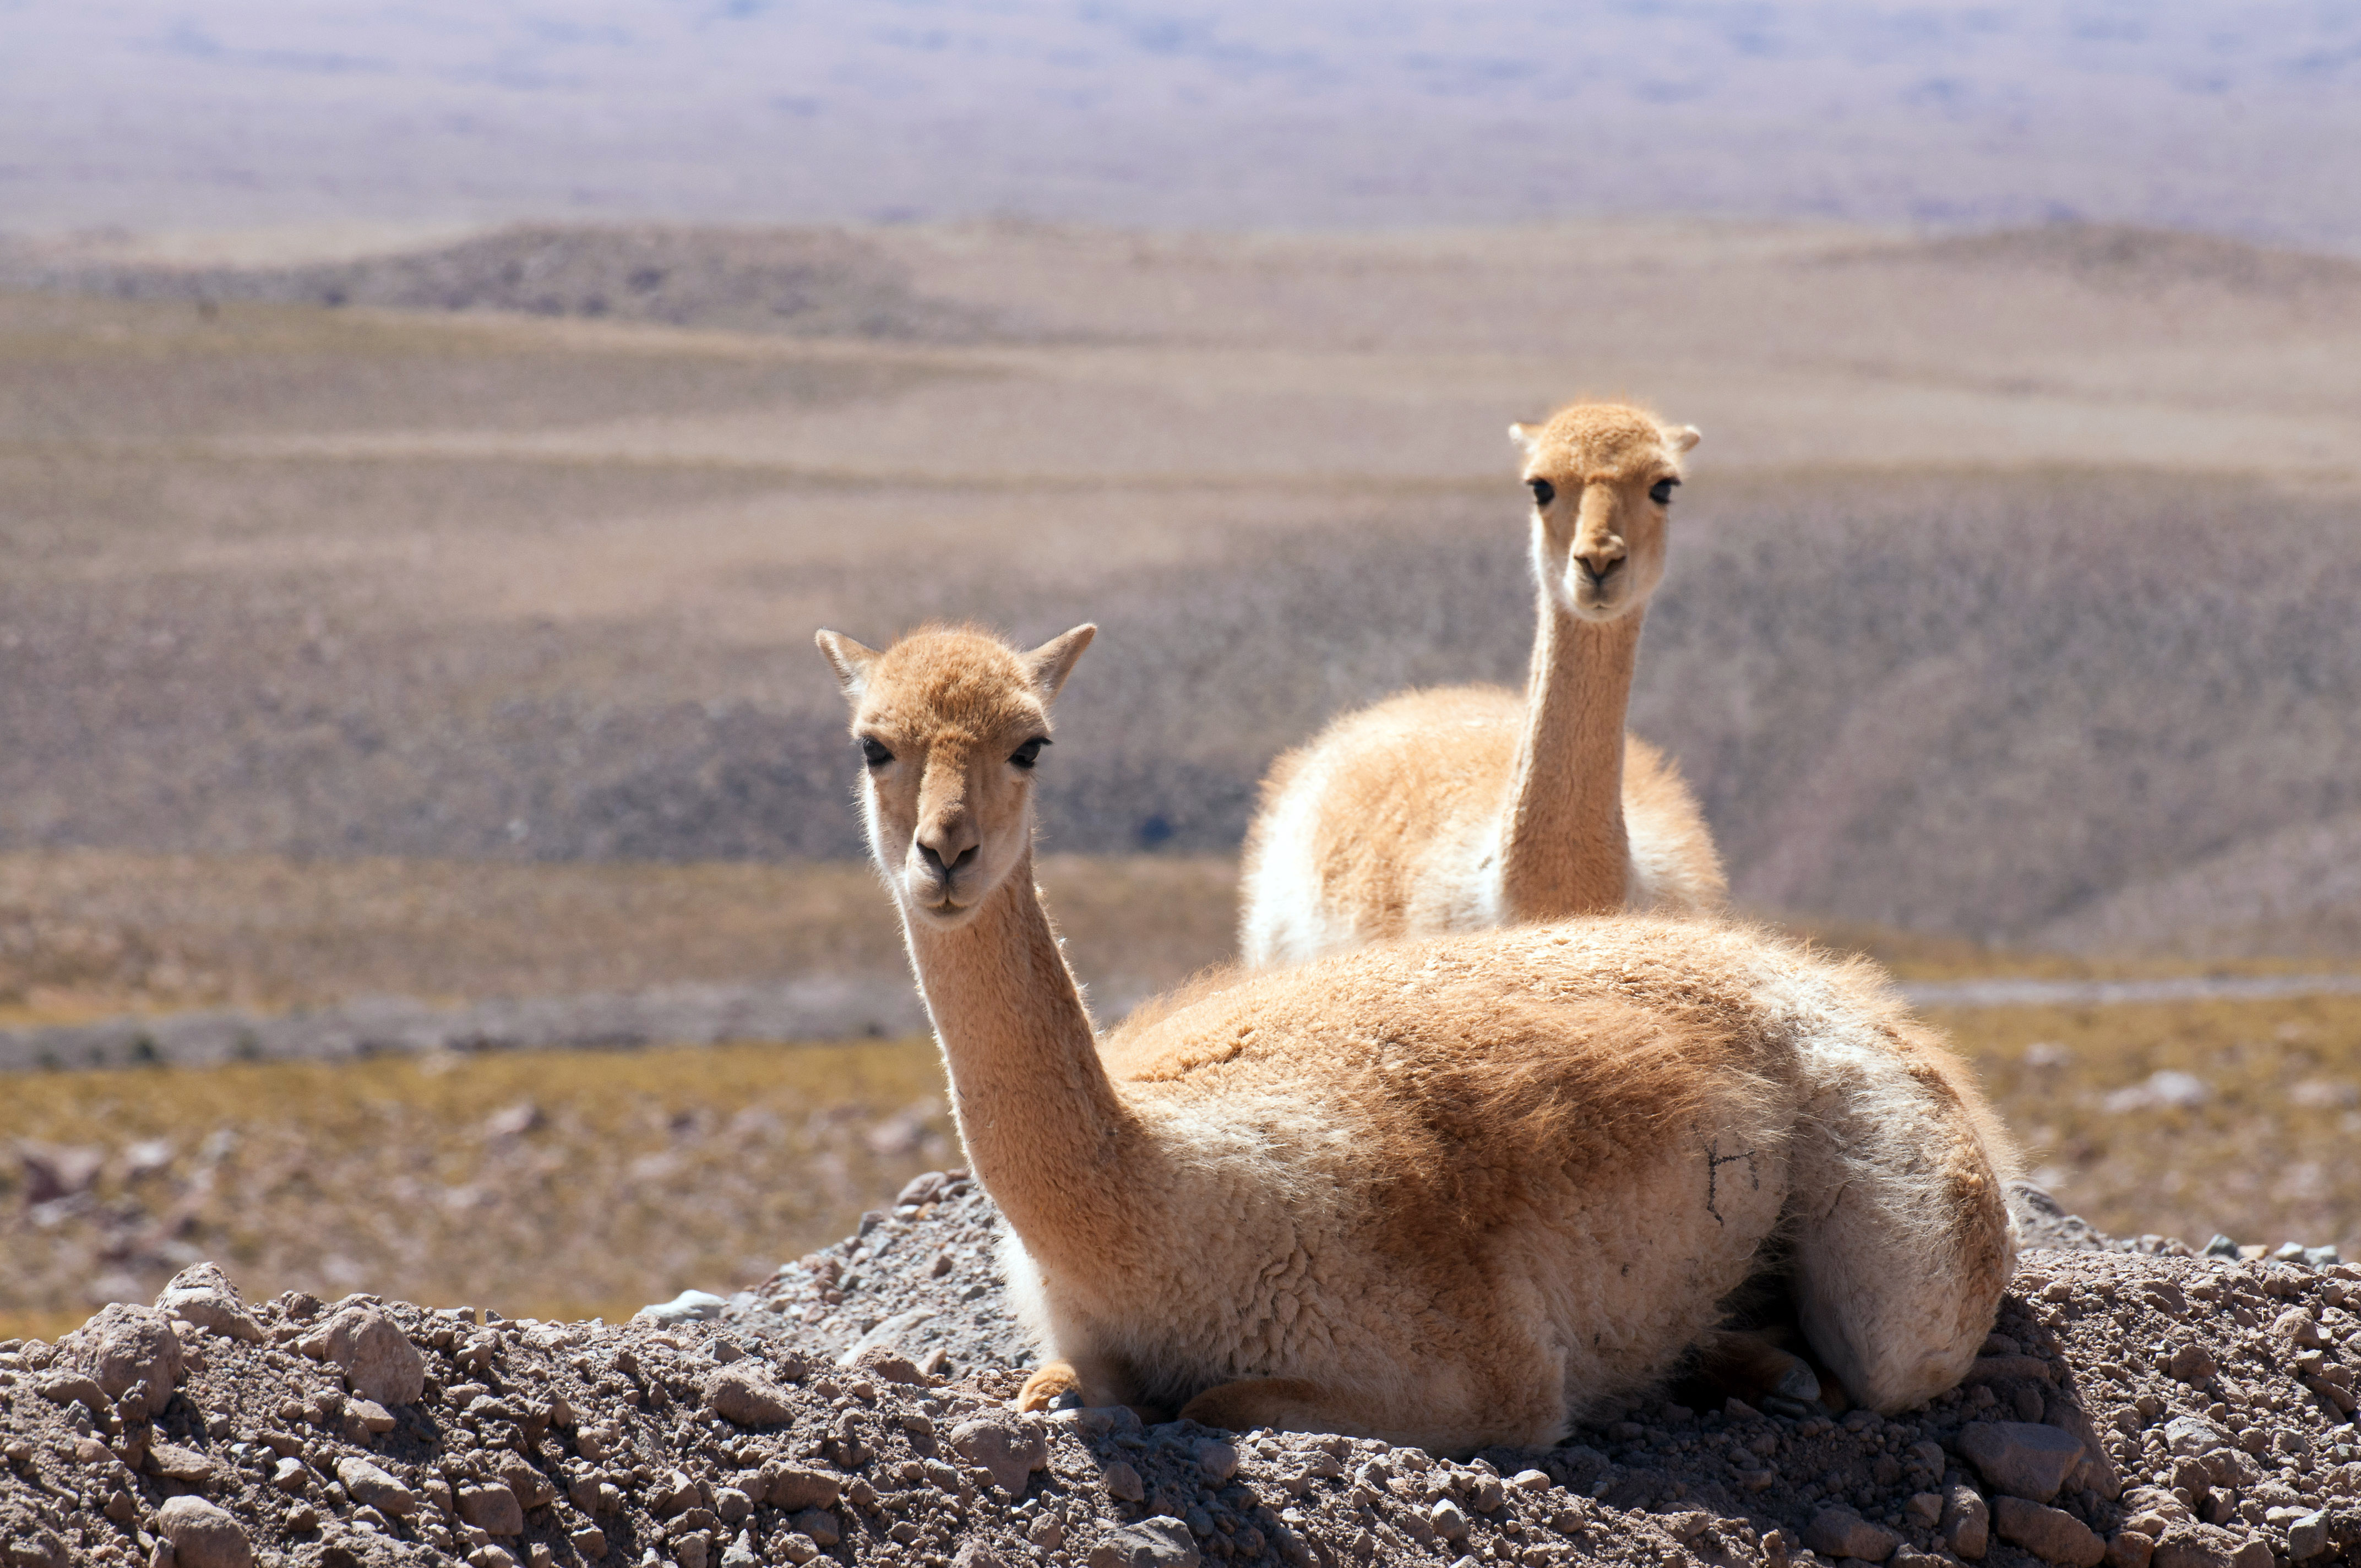

The vicuña

The vicuña (Vicugna vicugna), -of the Quechua wik’uña-, is a species of mammal of the family of camelids that lives in the Andean highlands. Despite their shyness, it is common to see herds in the ALMA territorial area.

Credit: ALMA (ESO / NAOJ / NRAO)